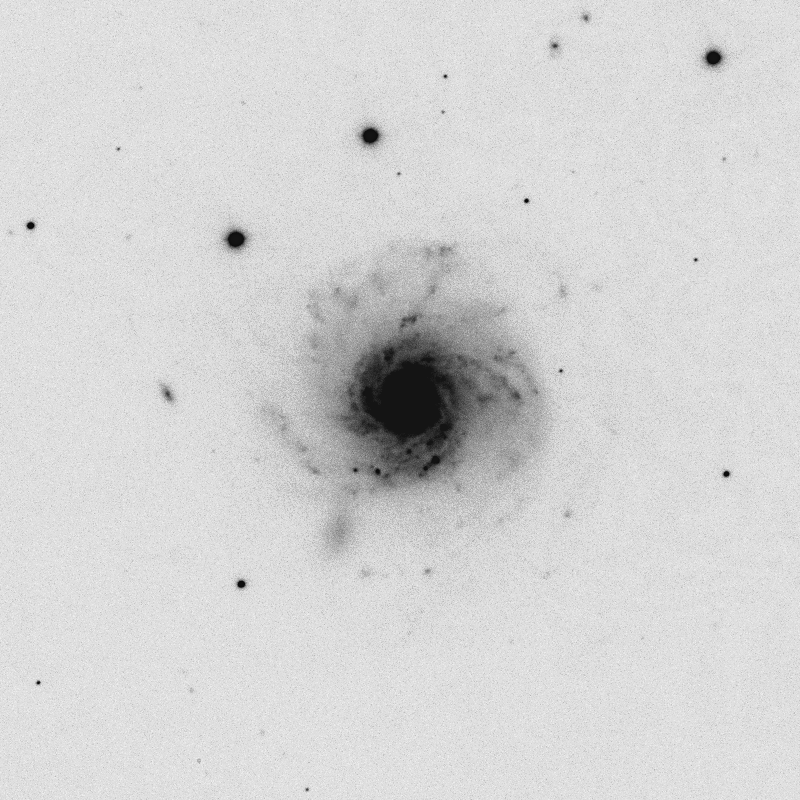

NGC 7620 and WIYN image quality

Image sizes of 0.36 arc seconds (FWHM) are seen in this 225-second I-band exposure of NGC7620, a nearly face-on Sc-type spiral galaxy, which was observed with the Mini-Mosaic CCD imager on the 3.5-meter WIYN telescope by M. Bershady (U. Wisconsin) and colleagues, as part of a program supported through NOAO time to study galaxy disk distortions. A companion 225-second R-band exposure taken during the same observing run in October of 2000 showed 0.40 arc second images. See the accompanying NOAO Newsletter article (PDF format only), discussing continued improvements to observing conditions at the WIYN telescope.

Credit: WIYN/NOIRLab/NSF